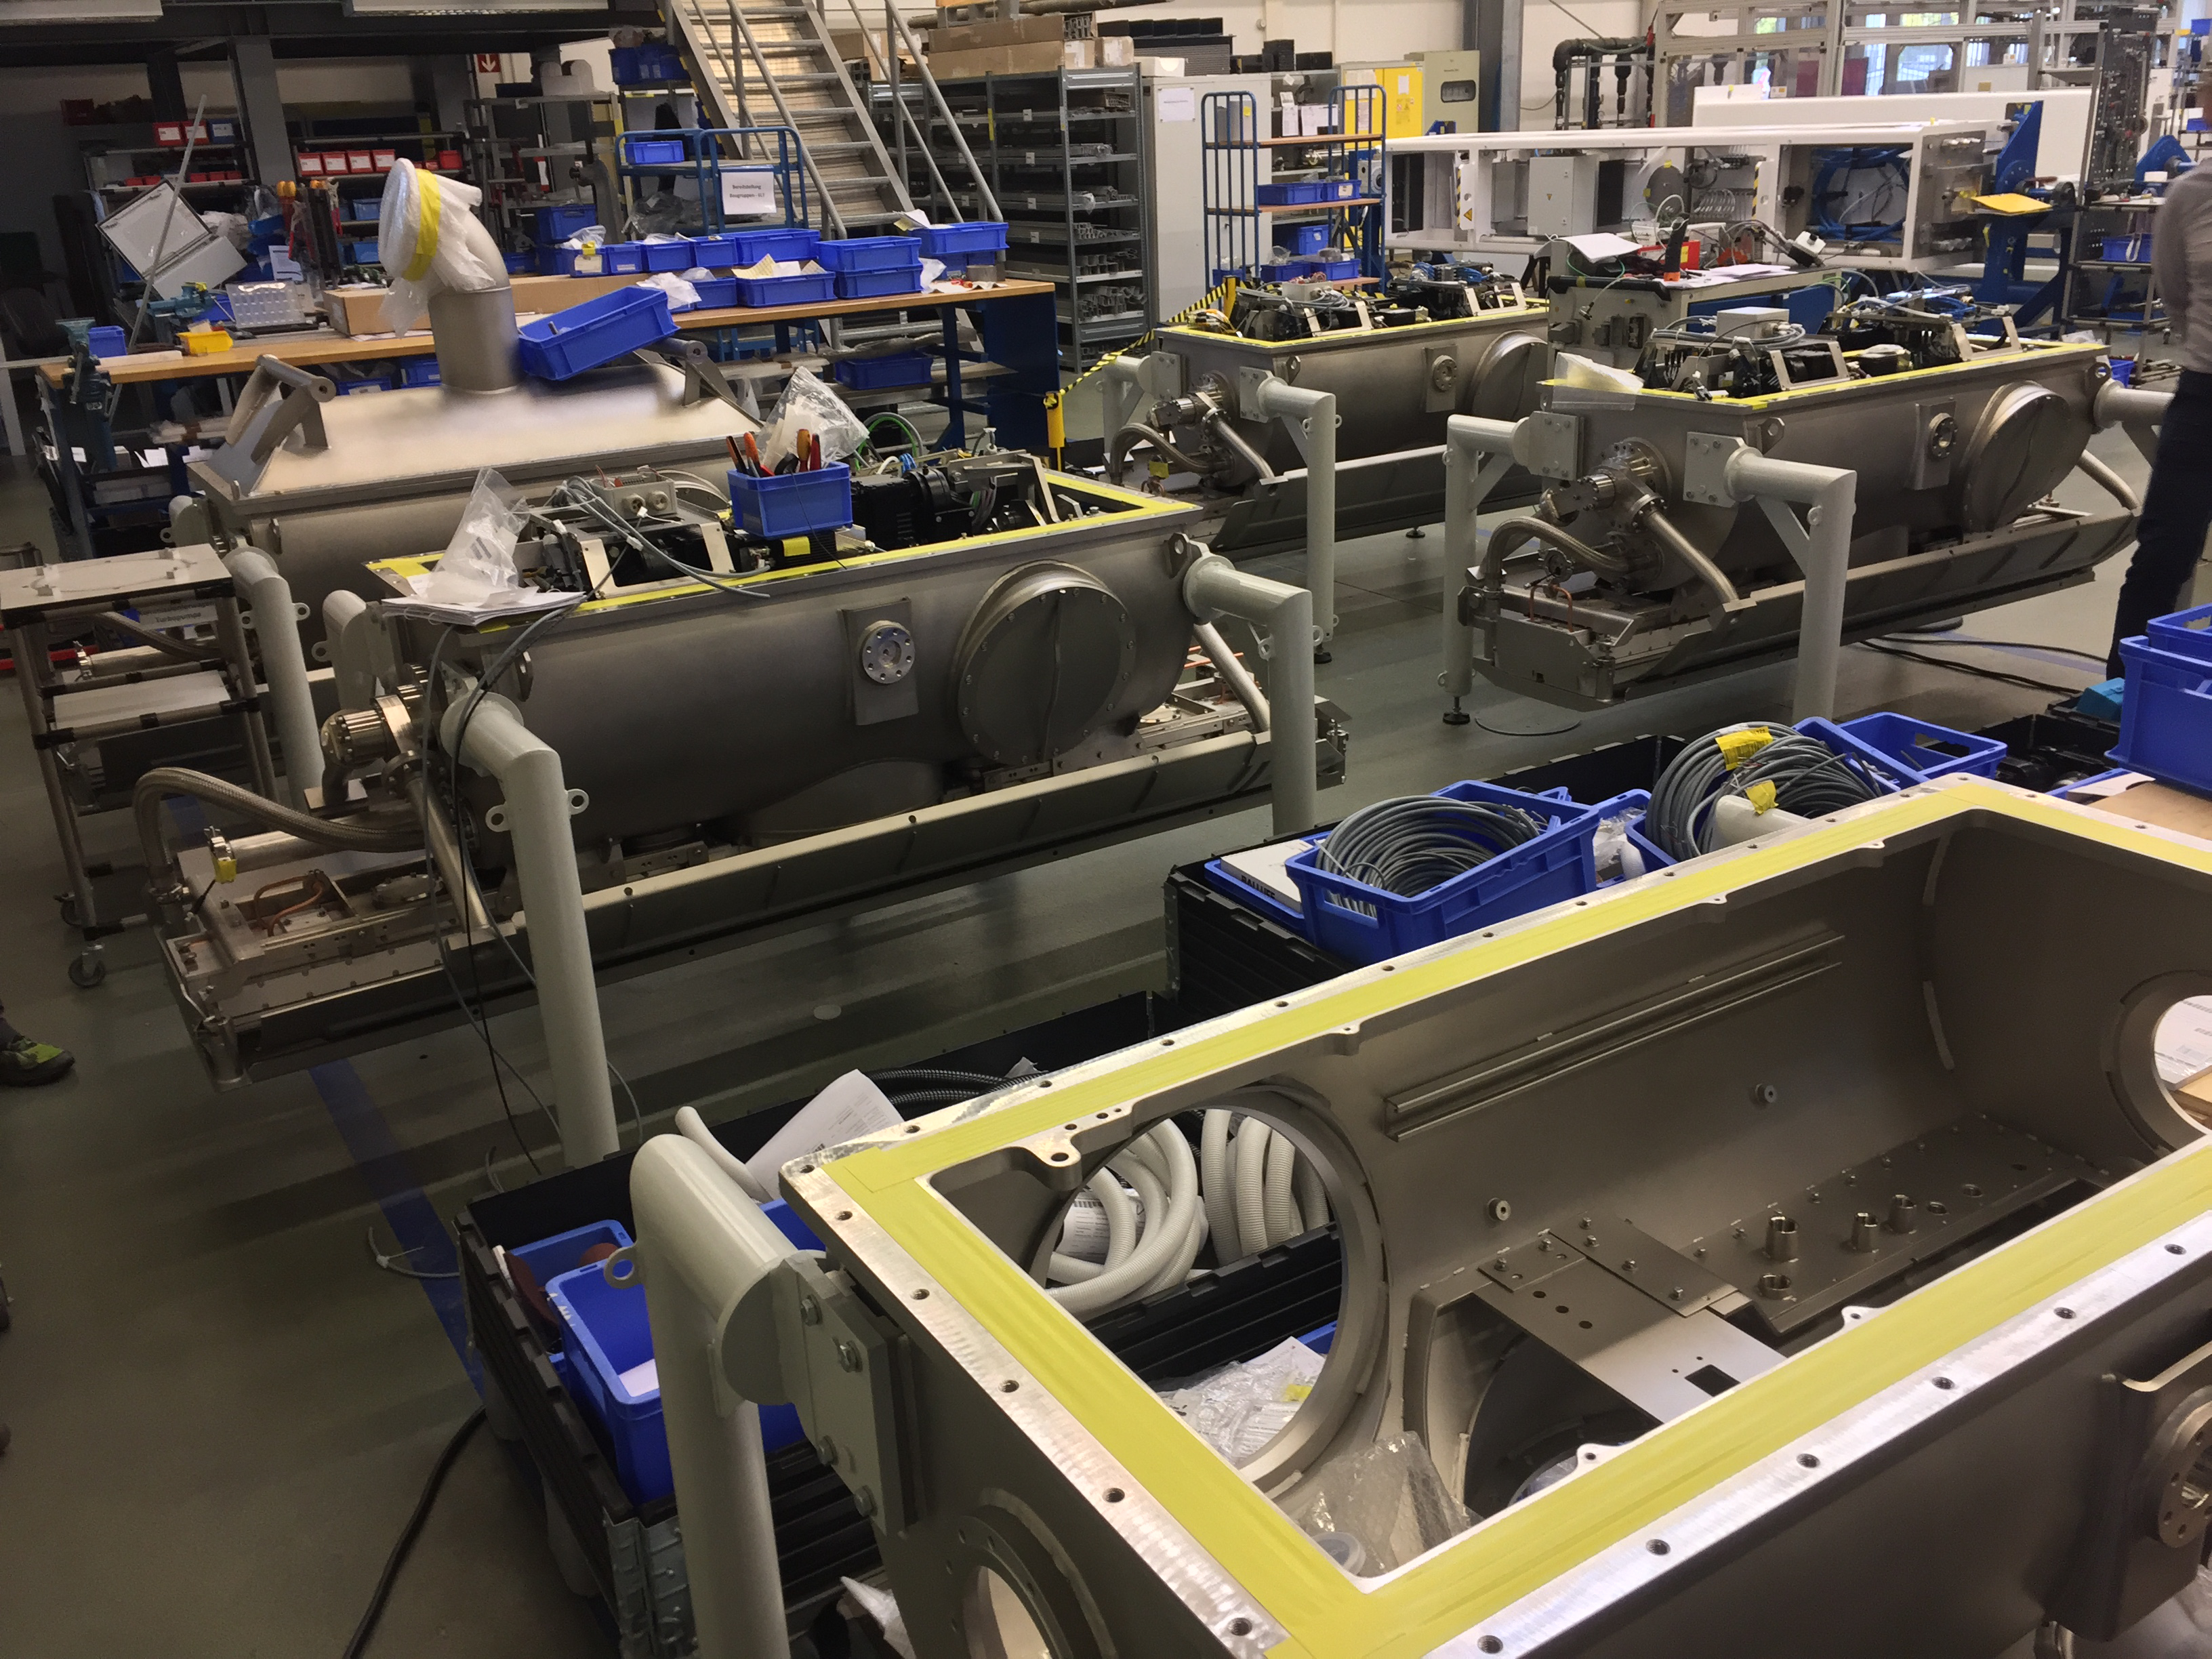

Coating Plant Progress

Telescope & Site team members Tomislav Vucina and Doug Neil travelled to Germany recently to review progress on the Coating Plant, which will be used to aluminize both LSST’s Primary/Tertiary Mirror (M1M3) and its Secondary Mirror (M2). At the MAN factory in Deggendorf, the LSST Team verified that major components of the Coating Chamber Assembly are already in place. The team then traveled to the Von Ardenne facilities in Dresden, where they inspected the Washing Boom and other components of the already-assembled Washing Station. The 9-meter Coating Chamber is still scheduled to be shipped to Chile in May 2018, and to be ready for initial coating of the M1M3 and M2 mirrors in September 2018. In this photo: Magnetron assembling line. In the picture, an empty magnetron box is showing, an almost ready magnetron and a fully assembled magnetron are showed. In total, the Coating Chamber will house eight magnetrons as part of the Deposition Sputtering System, four of them for M1 mirror and four for M3 and M2 mirrors in two different configurations. The magnetrons will have 4 different target materials for deposition: Silver, Aluminium, Nickel-Chromium and Silicon.

Credit: Rubin Observatory/NSF/AURA